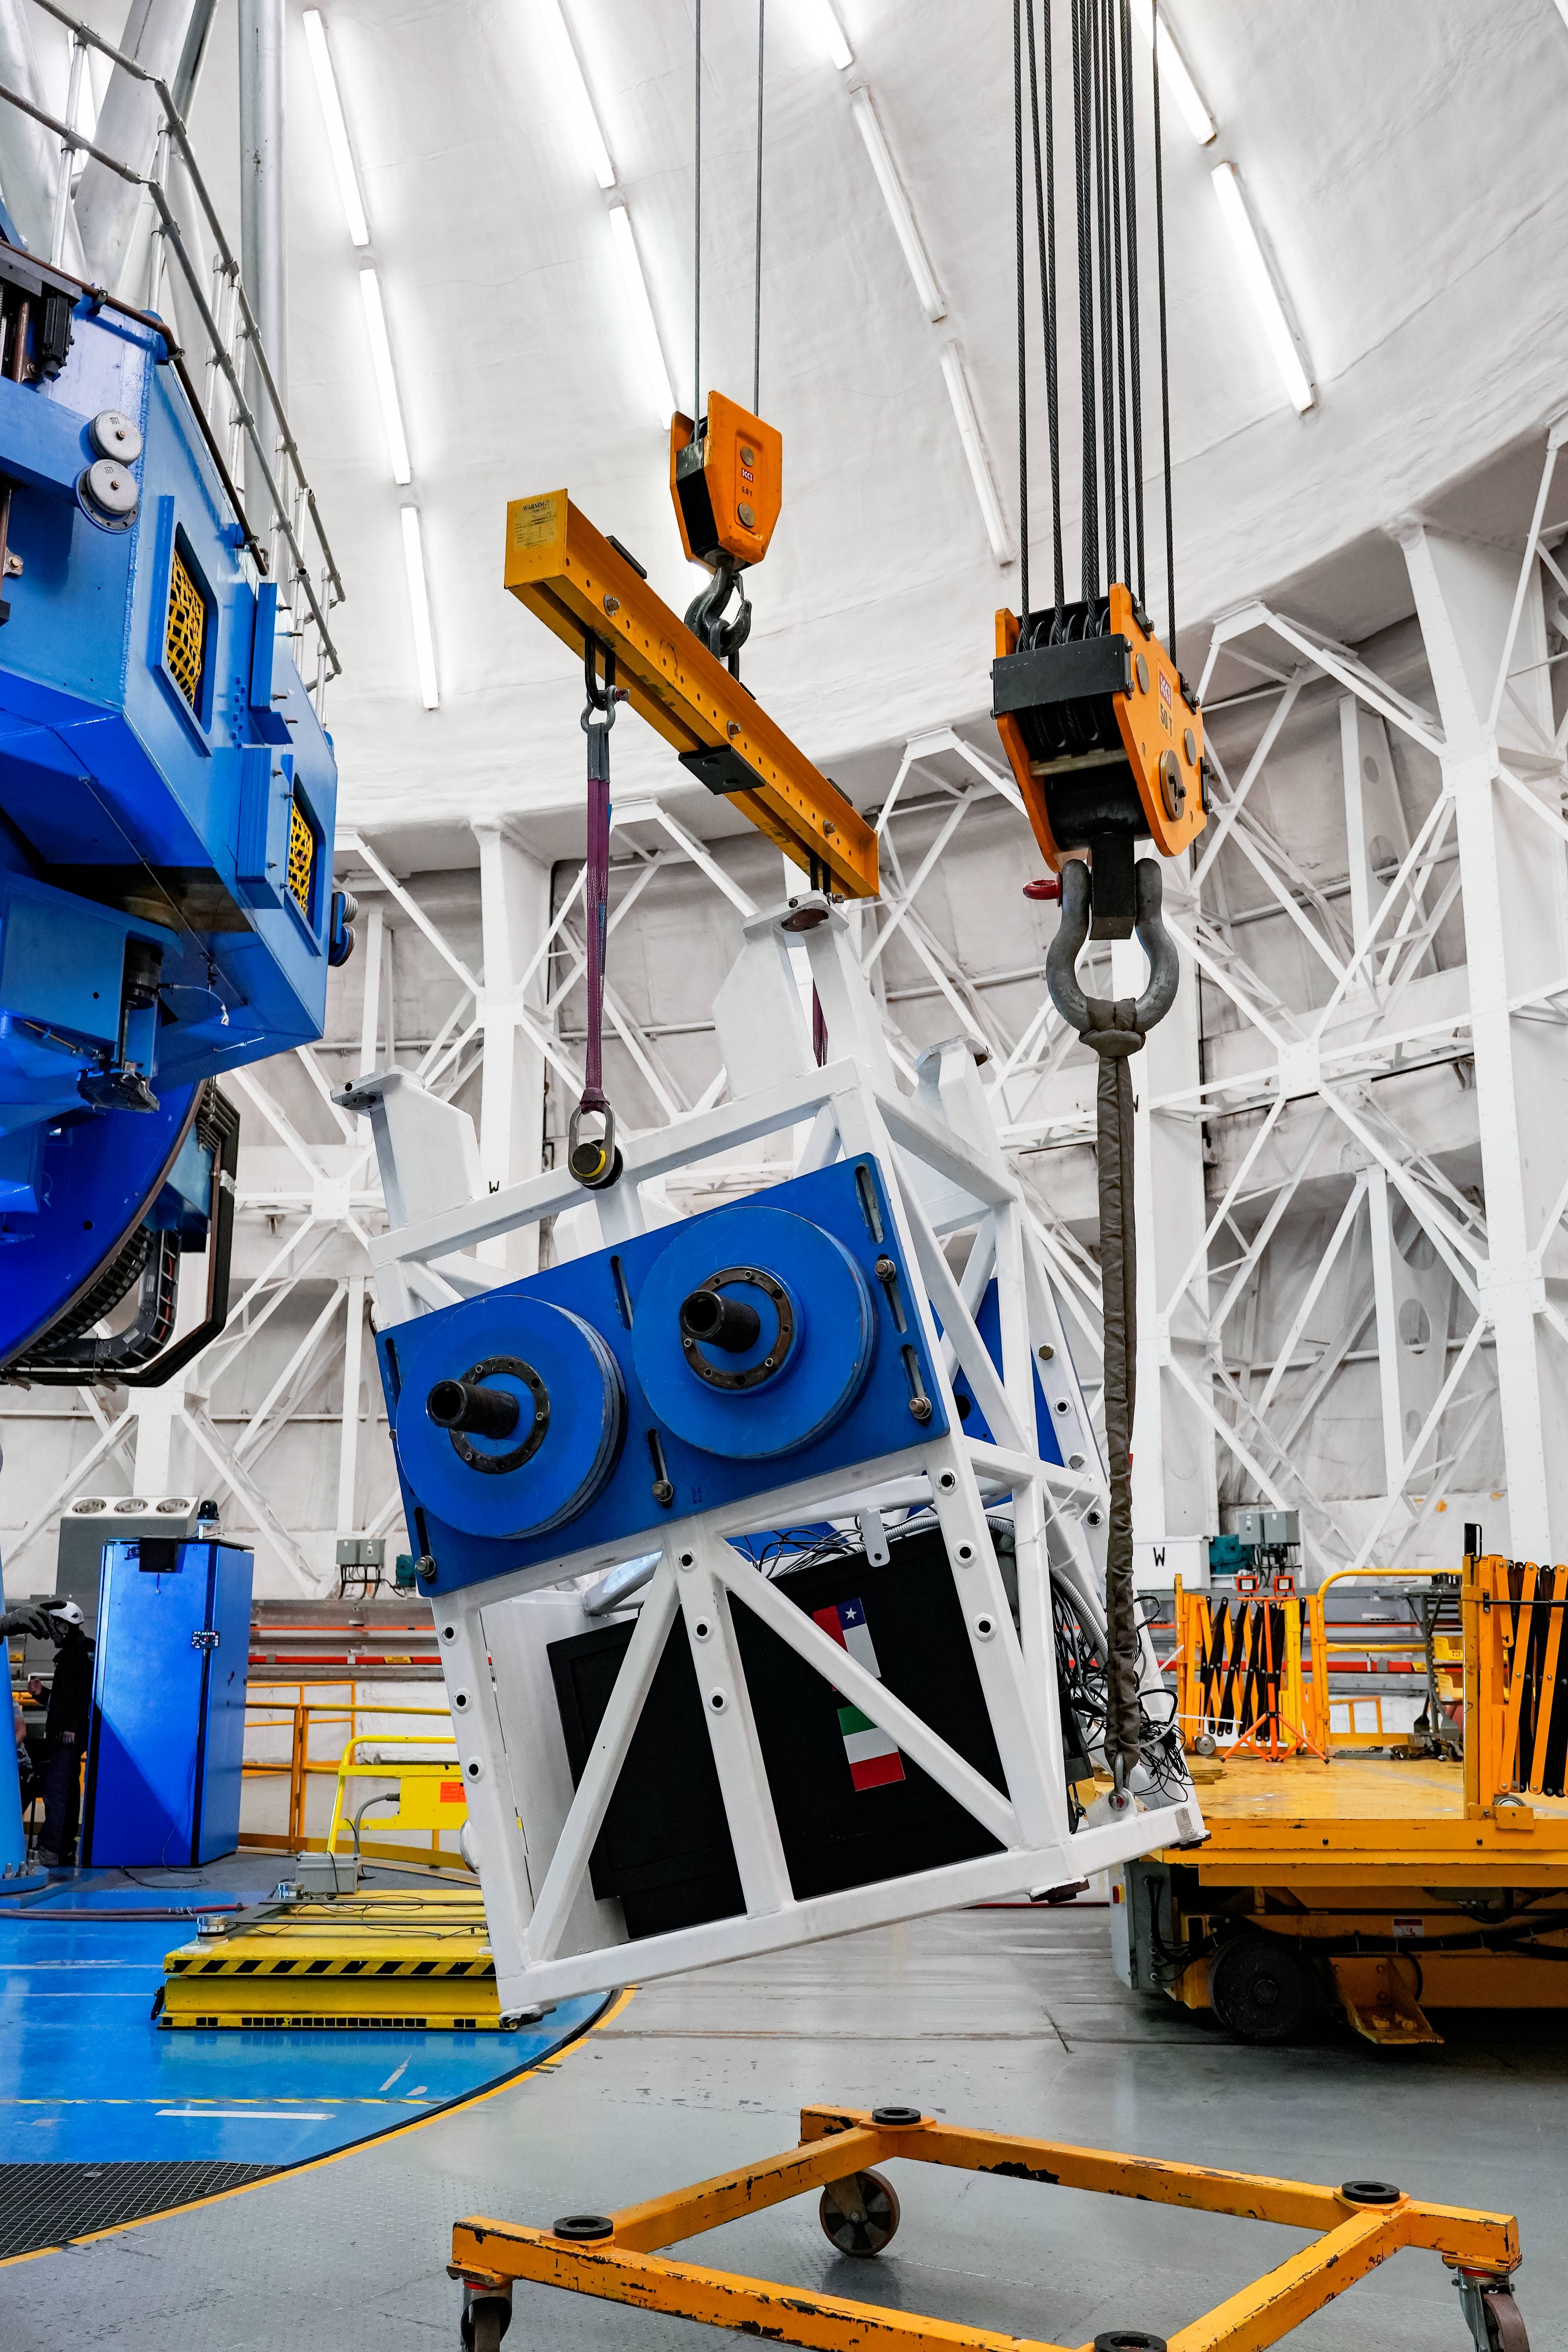

IQUEYE Installed on Gemini South

IQUEYE was delivered to and successfully installed on the Gemini South telescope in early February 2025.

Credit: International Gemini Observatory/NOIRLab/NSF/AURA/T. Cassanelli